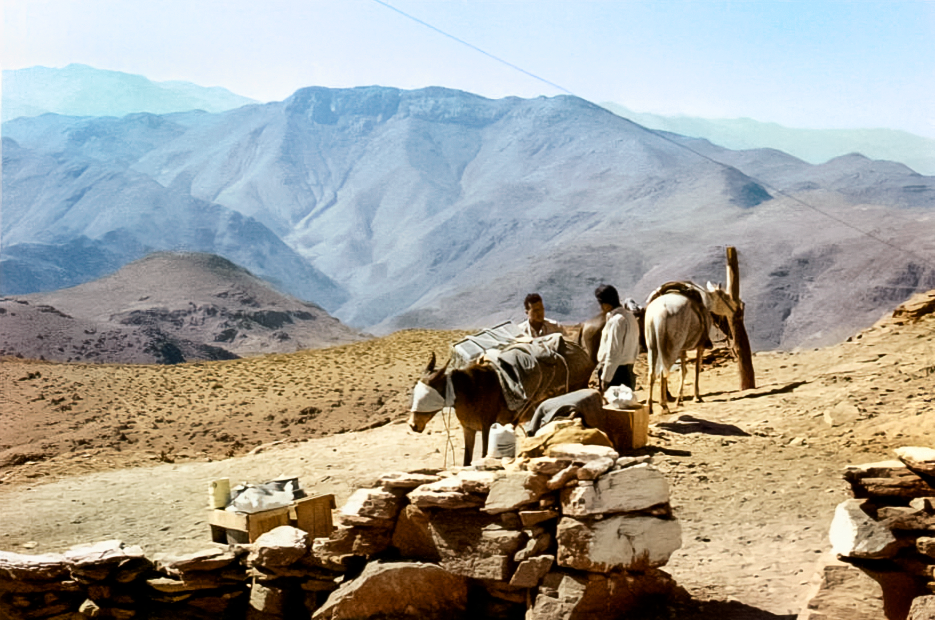

Burros on Cerro Tololo

Historic photo of burros (donkeys) carrying equipment on Cerro Tololo.

Credit: NOIRLab/NSF/AURA